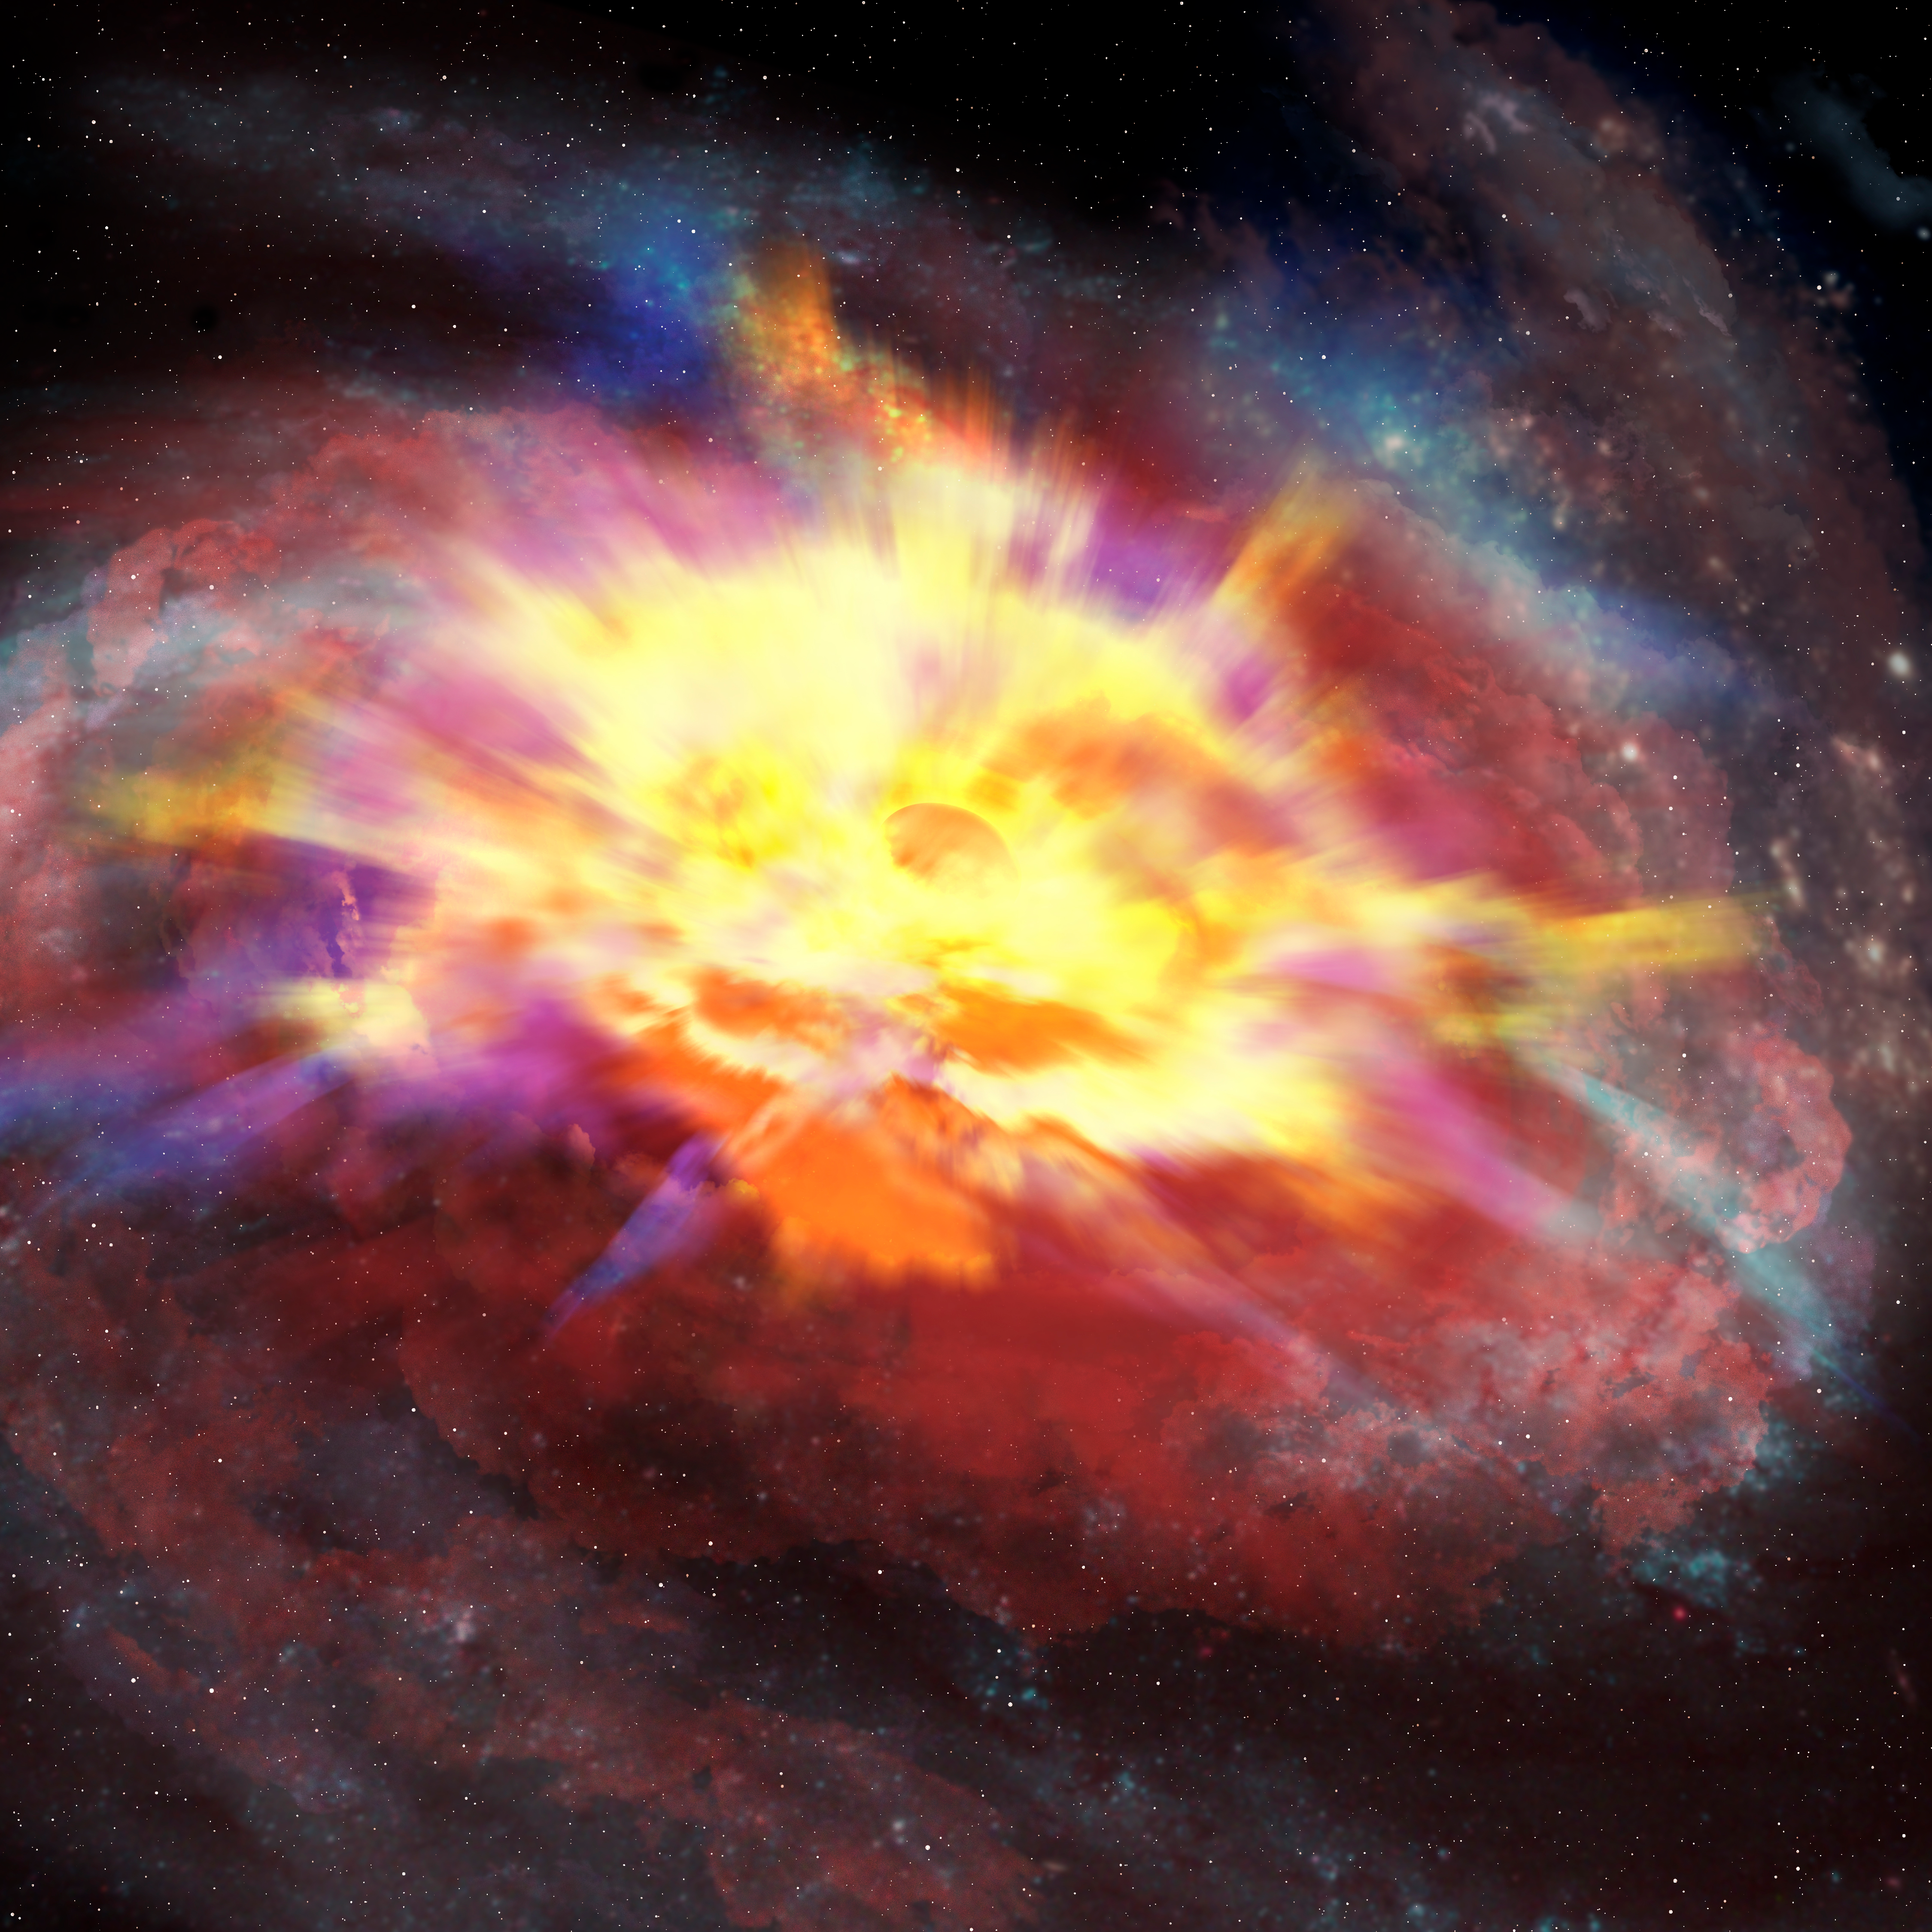

Artist’s conception of the central portion of the galaxy that hosts the quasar SDSS J135246.37+423923.5 viewed at optical wavelengths

The image shows an artist’s conception of the central portion of the galaxy that hosts the quasar SDSS J135246.37+423923.5 viewed at optical wavelengths. Thick winds obscure our view, and imprint signatures of the energetic outflow on the SDSS spectrum.

Credit: International Gemini Observatory/NOIRLab/NSF/AURA/P. Marenfeld